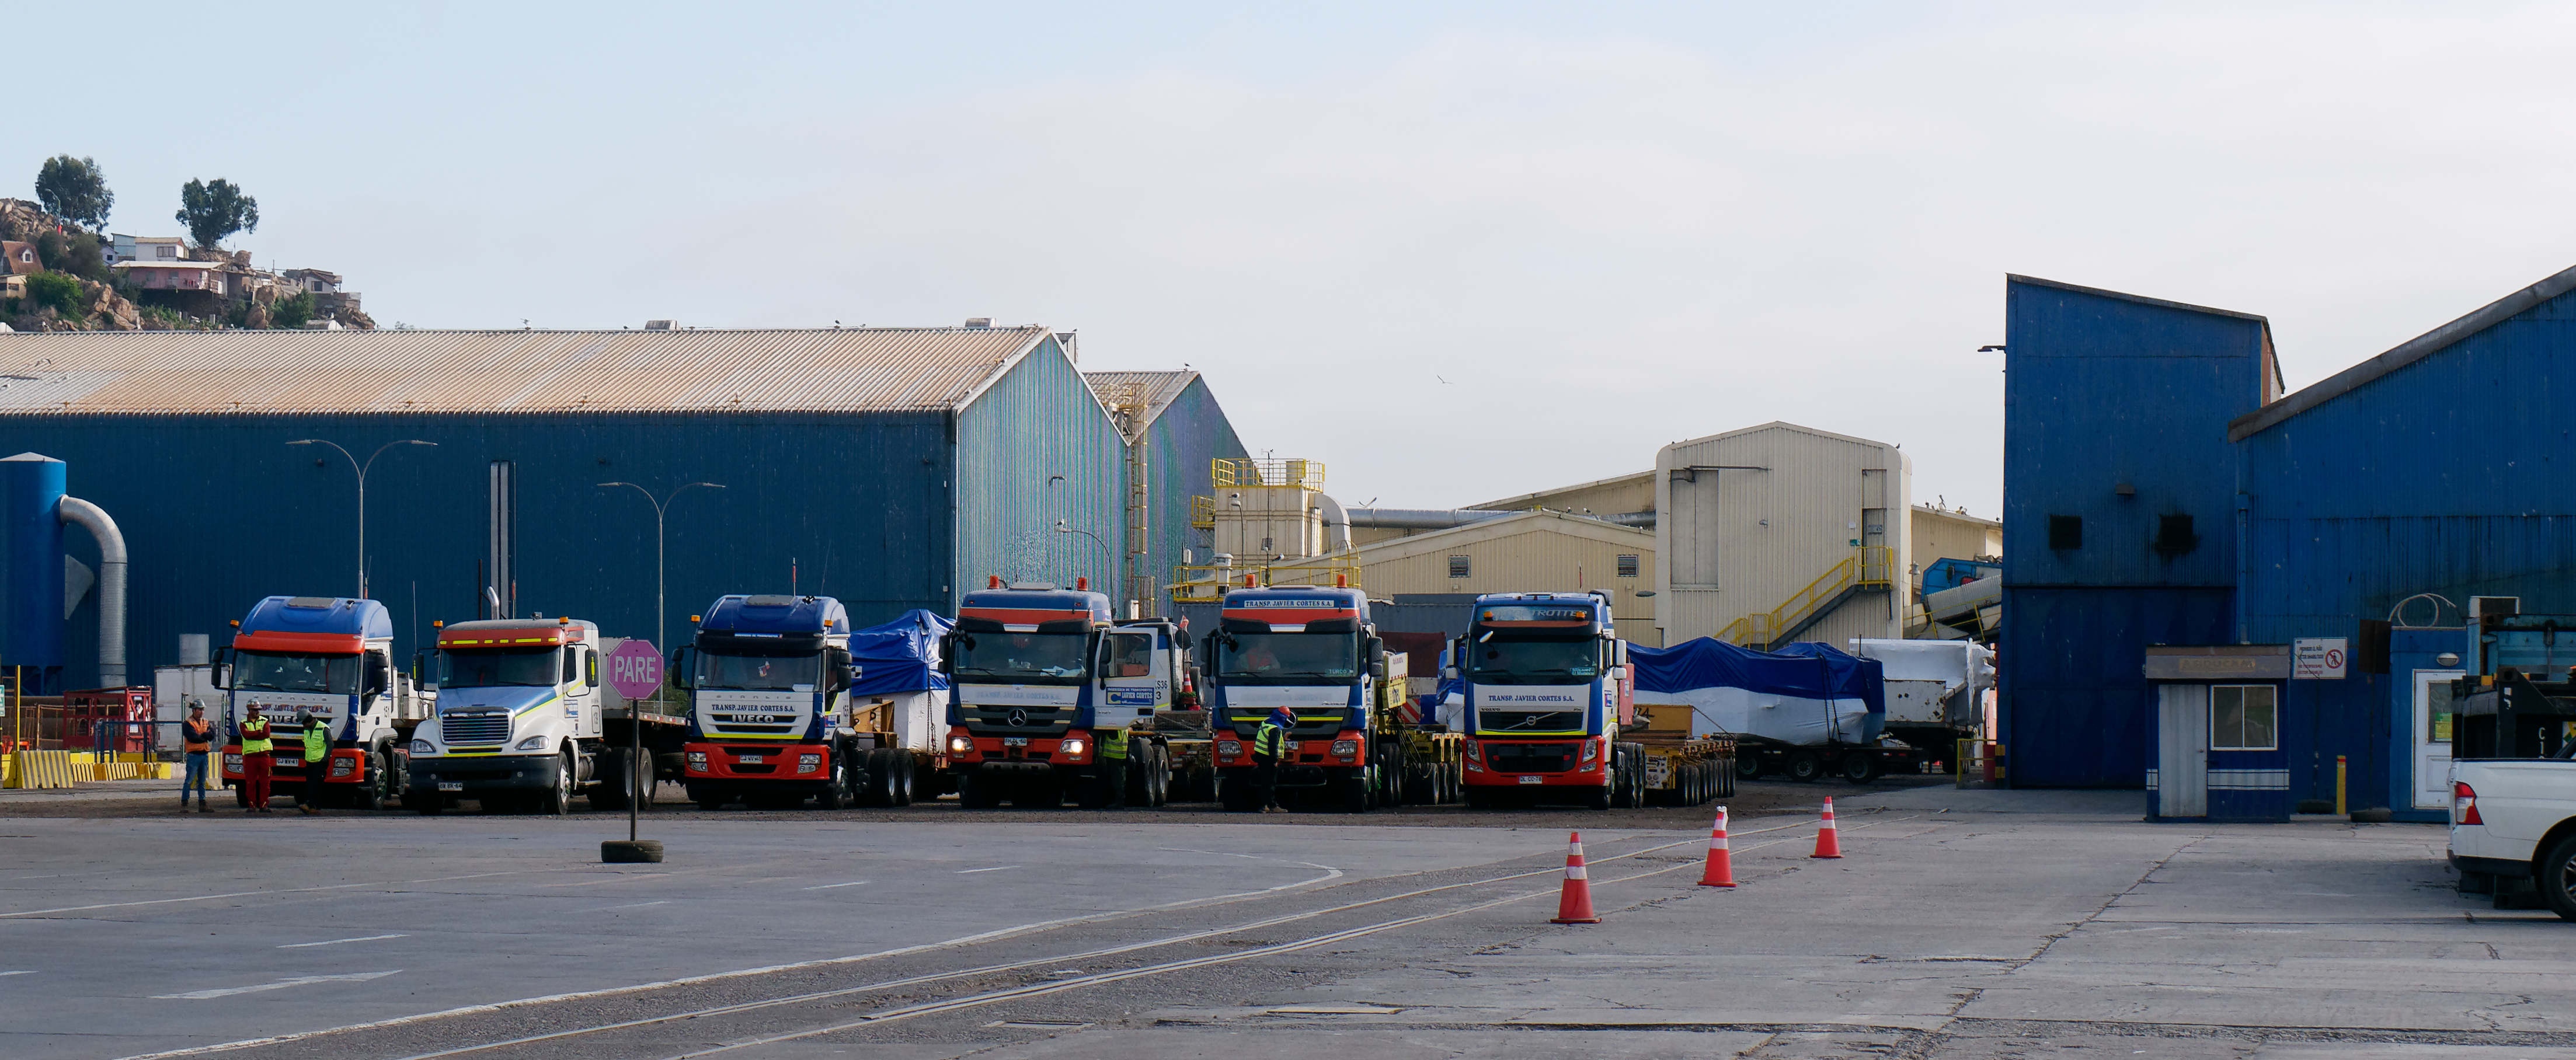

TMA Arrives in Coquimbo

On September 7, 2019, the ship carrying the LSST Telescope Mount Assembly (TMA) arrived in Coquimbo. The TMA was manufactured in Spain, and was disassembled into smaller pieces for shipping. Each piece was marine-wrapped to protect it during transport. Now the pieces will be loaded onboard a fleet of transport vehicles which will carry them to the LSST summit facility on Cerro Pachón.

Credit: Rubin Observatory/NSF/AURA